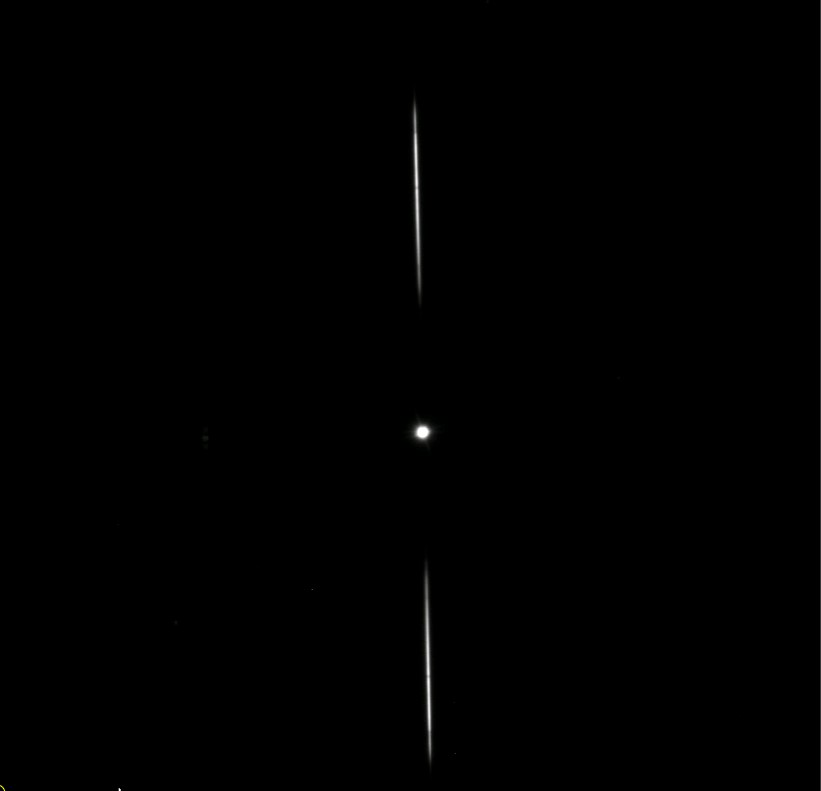

AuxTel Spectrograph First Light

On January 27th, the Auxiliary Telescope spectrograph took images on-sky for the first time. The team was able to take data in all modes, meaning both imagery and using dispersers. Reaching this milestone involved multiple Project members across the Telescope & Site, Data Management, and Camera teams over a period of years. The images collected also represent a significant milestone for system integration and commissioning efforts, as this system provides a realistic platform where all teams will continue to develop, deploy, and test their software, train personnel, and develop the operational environment and culture prior to commissioning the main observatory components. This is how the instrument is designed to be used good/nominal seeing conditions. The star of interest is in the center, whereas the +/-1 spectral orders are on the top and bottom, where each spectrum is from ~400nm through ~1000nm in wavelength.

Credit: Rubin Observatory/NSF/AURA